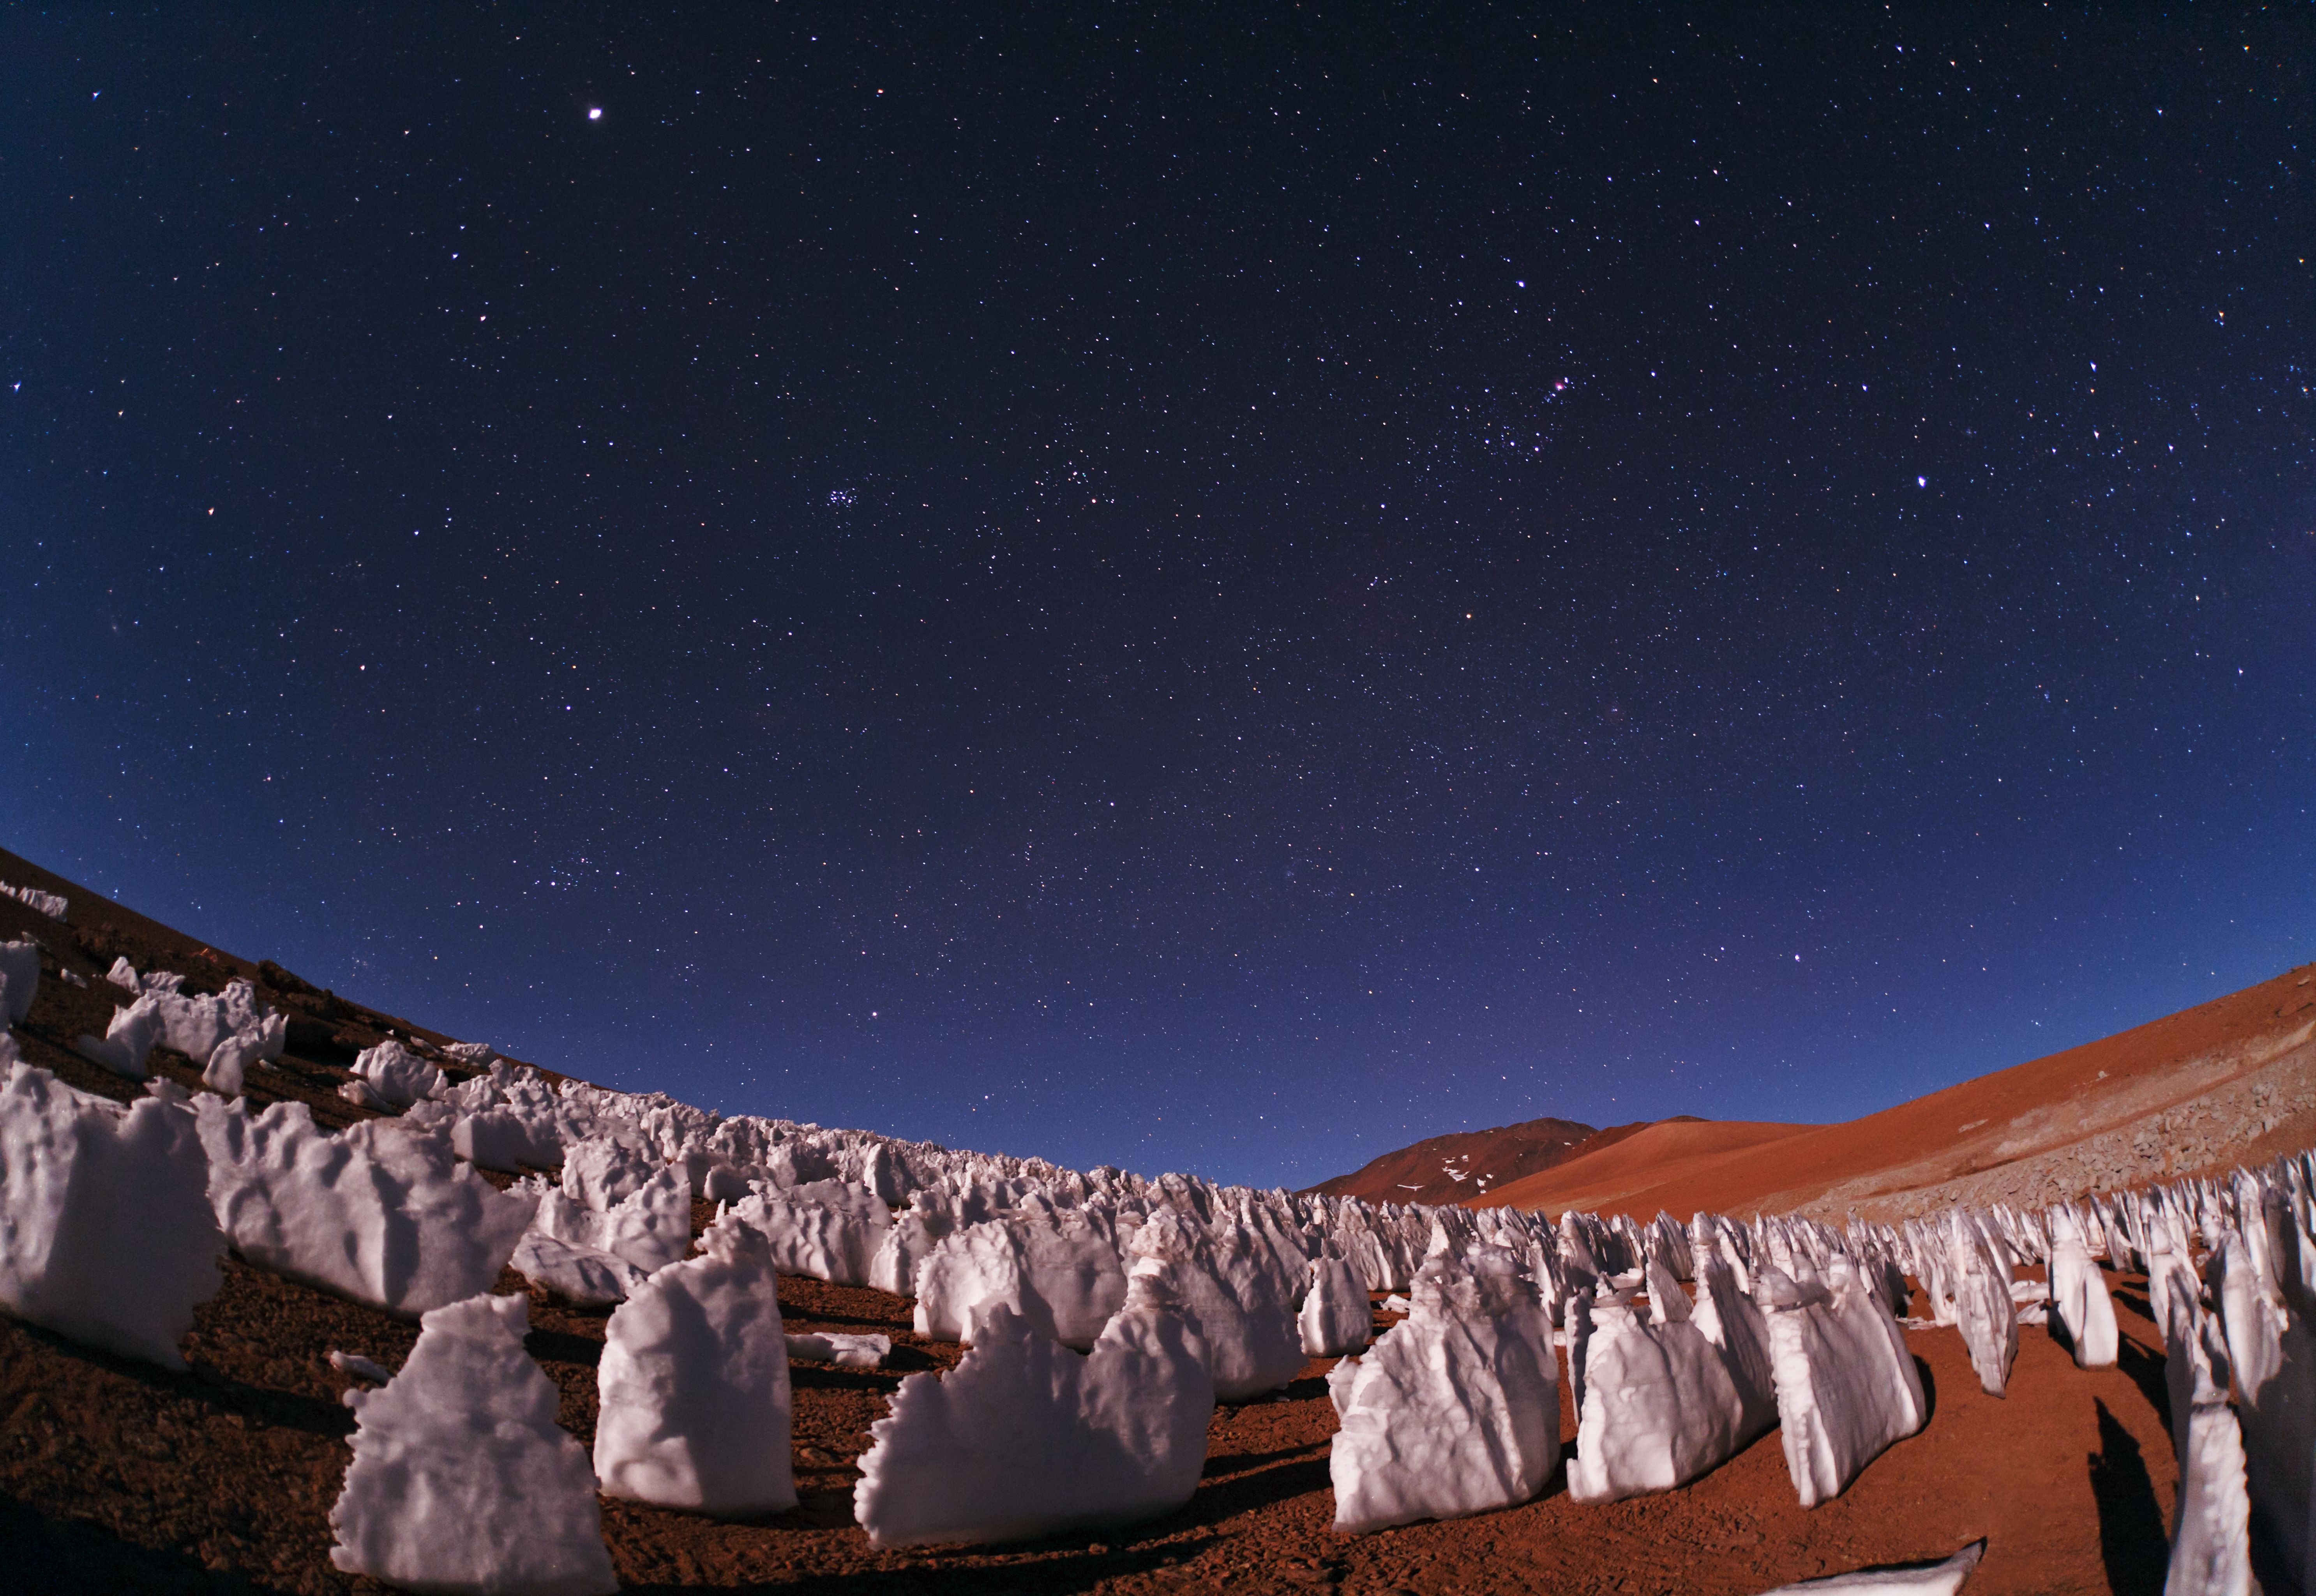

Icy outcrops

Icy outcrops illuminated by moonlight.

Credit: ESO/B. Tafreshi (twanight.org)